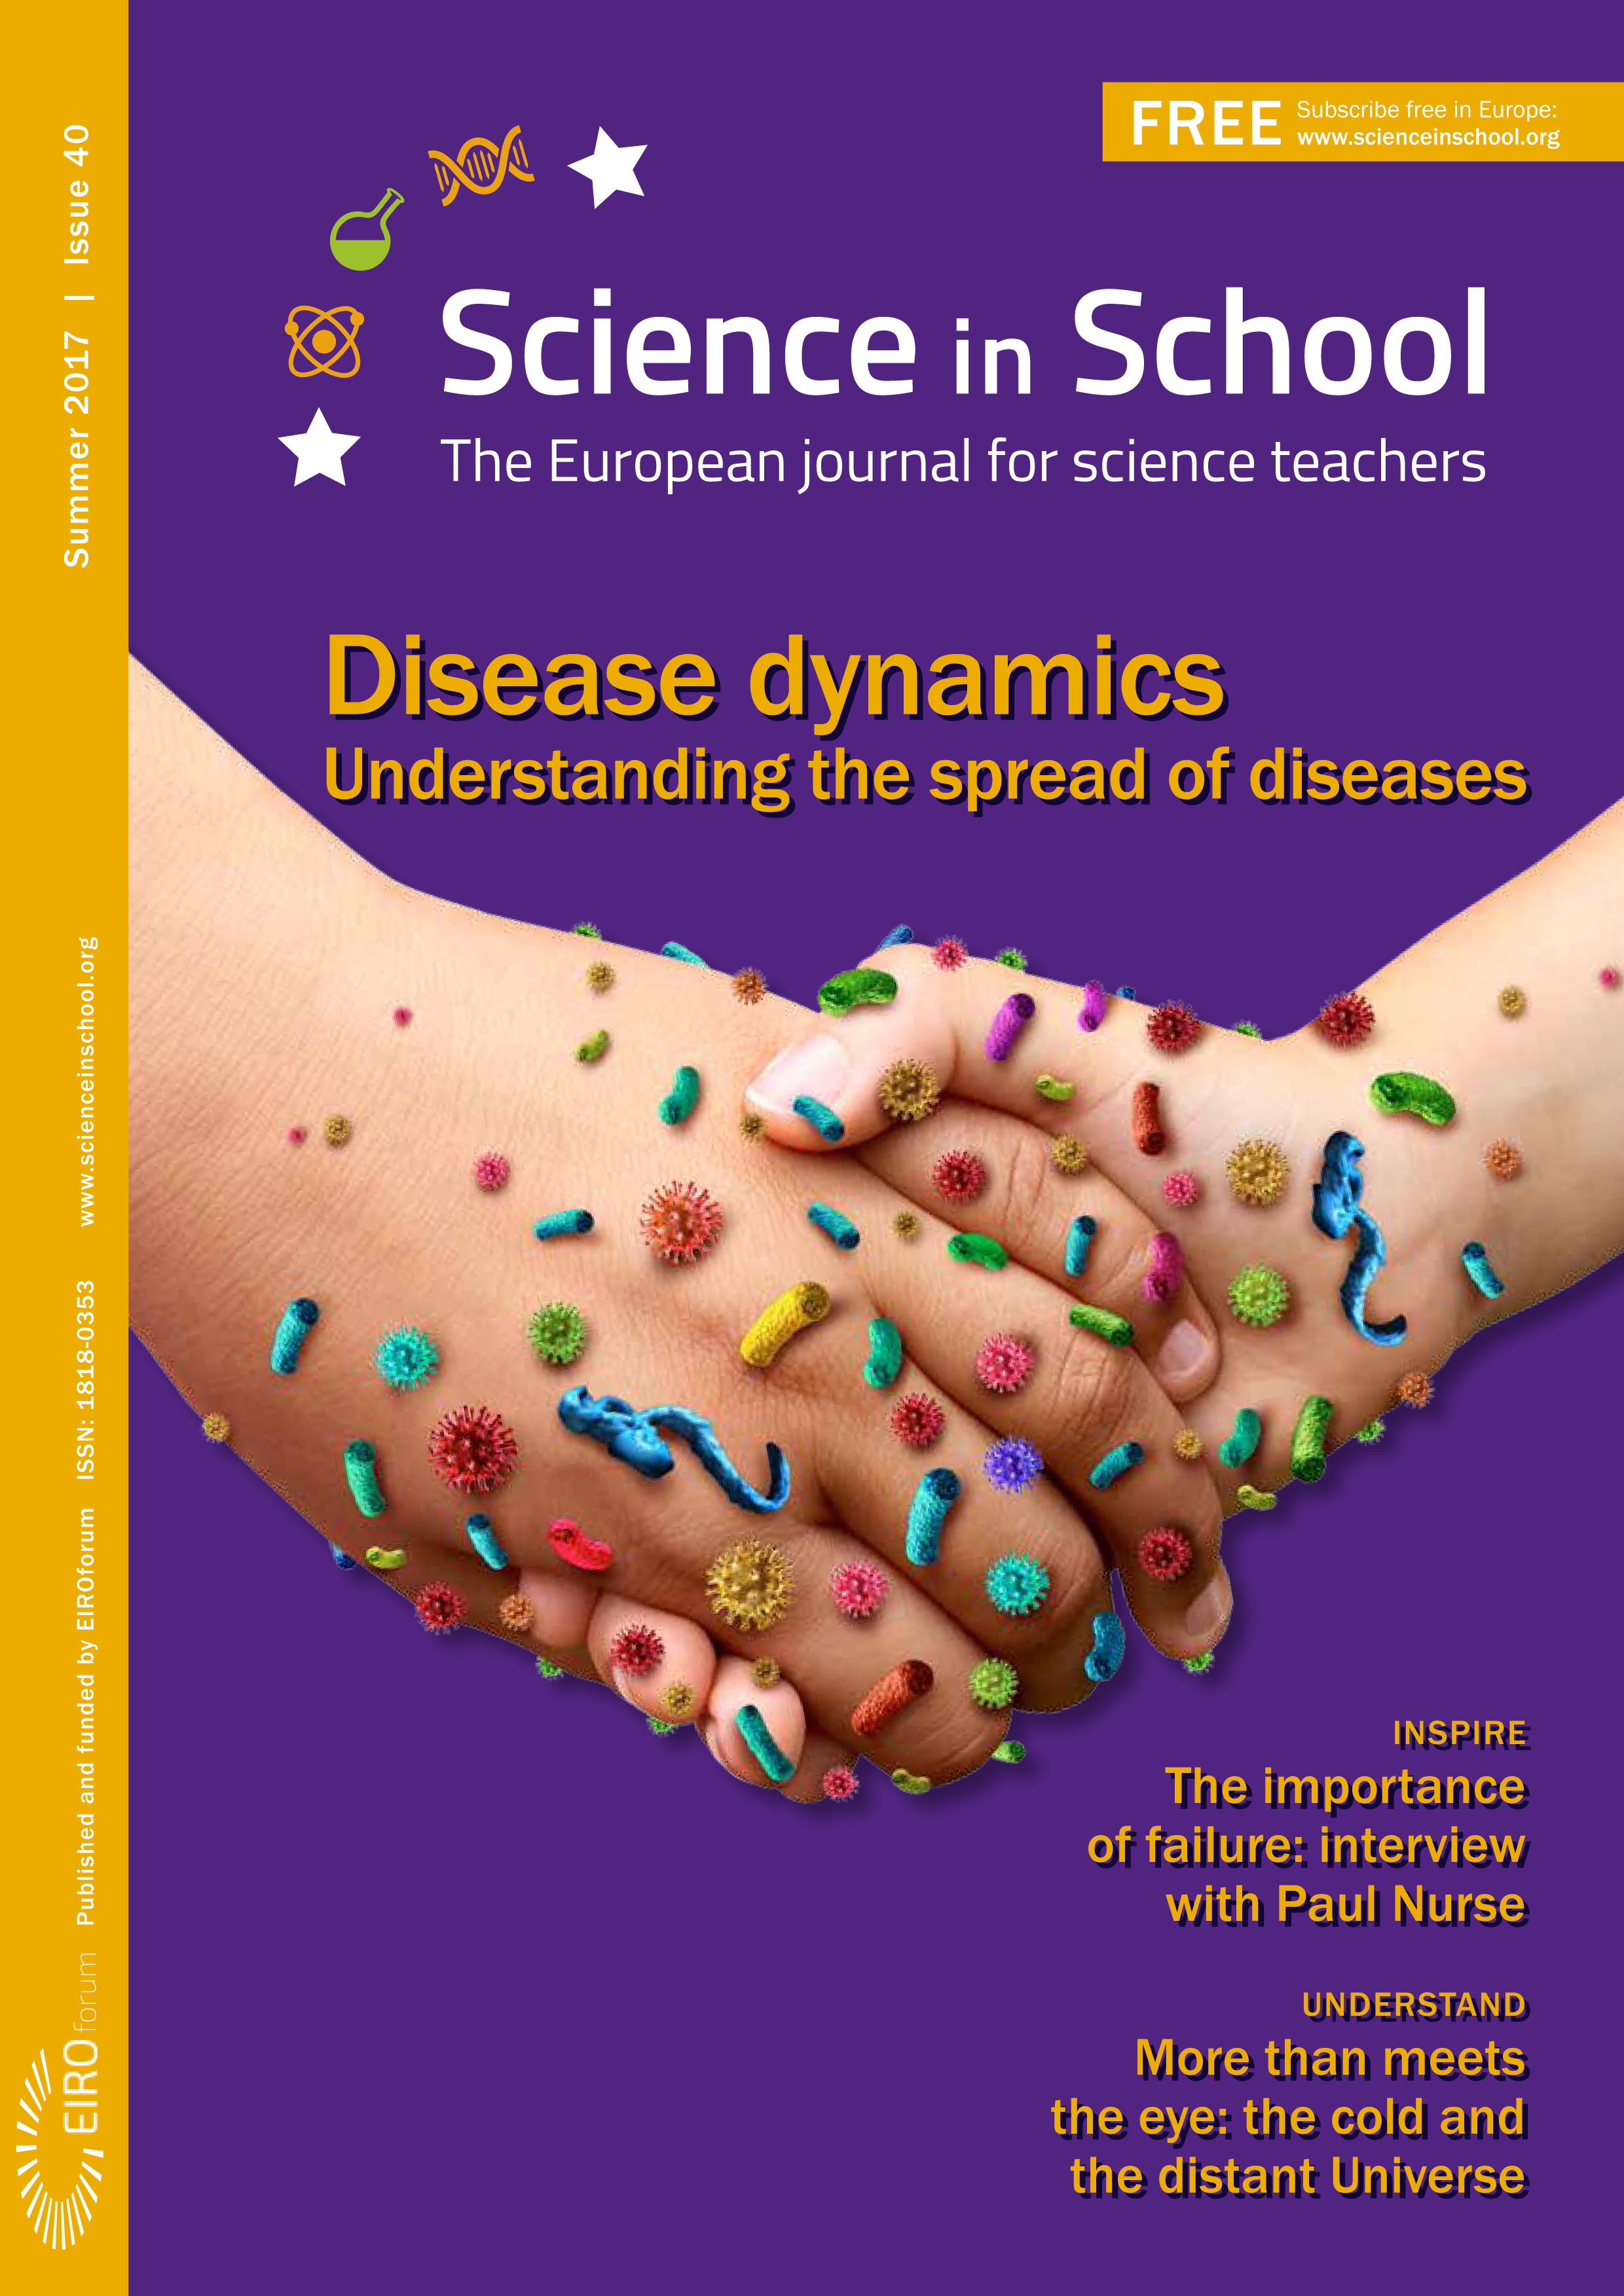

Cover of Science in School issue No.40

Cover of Science in School issue No.40

Credit: ESO